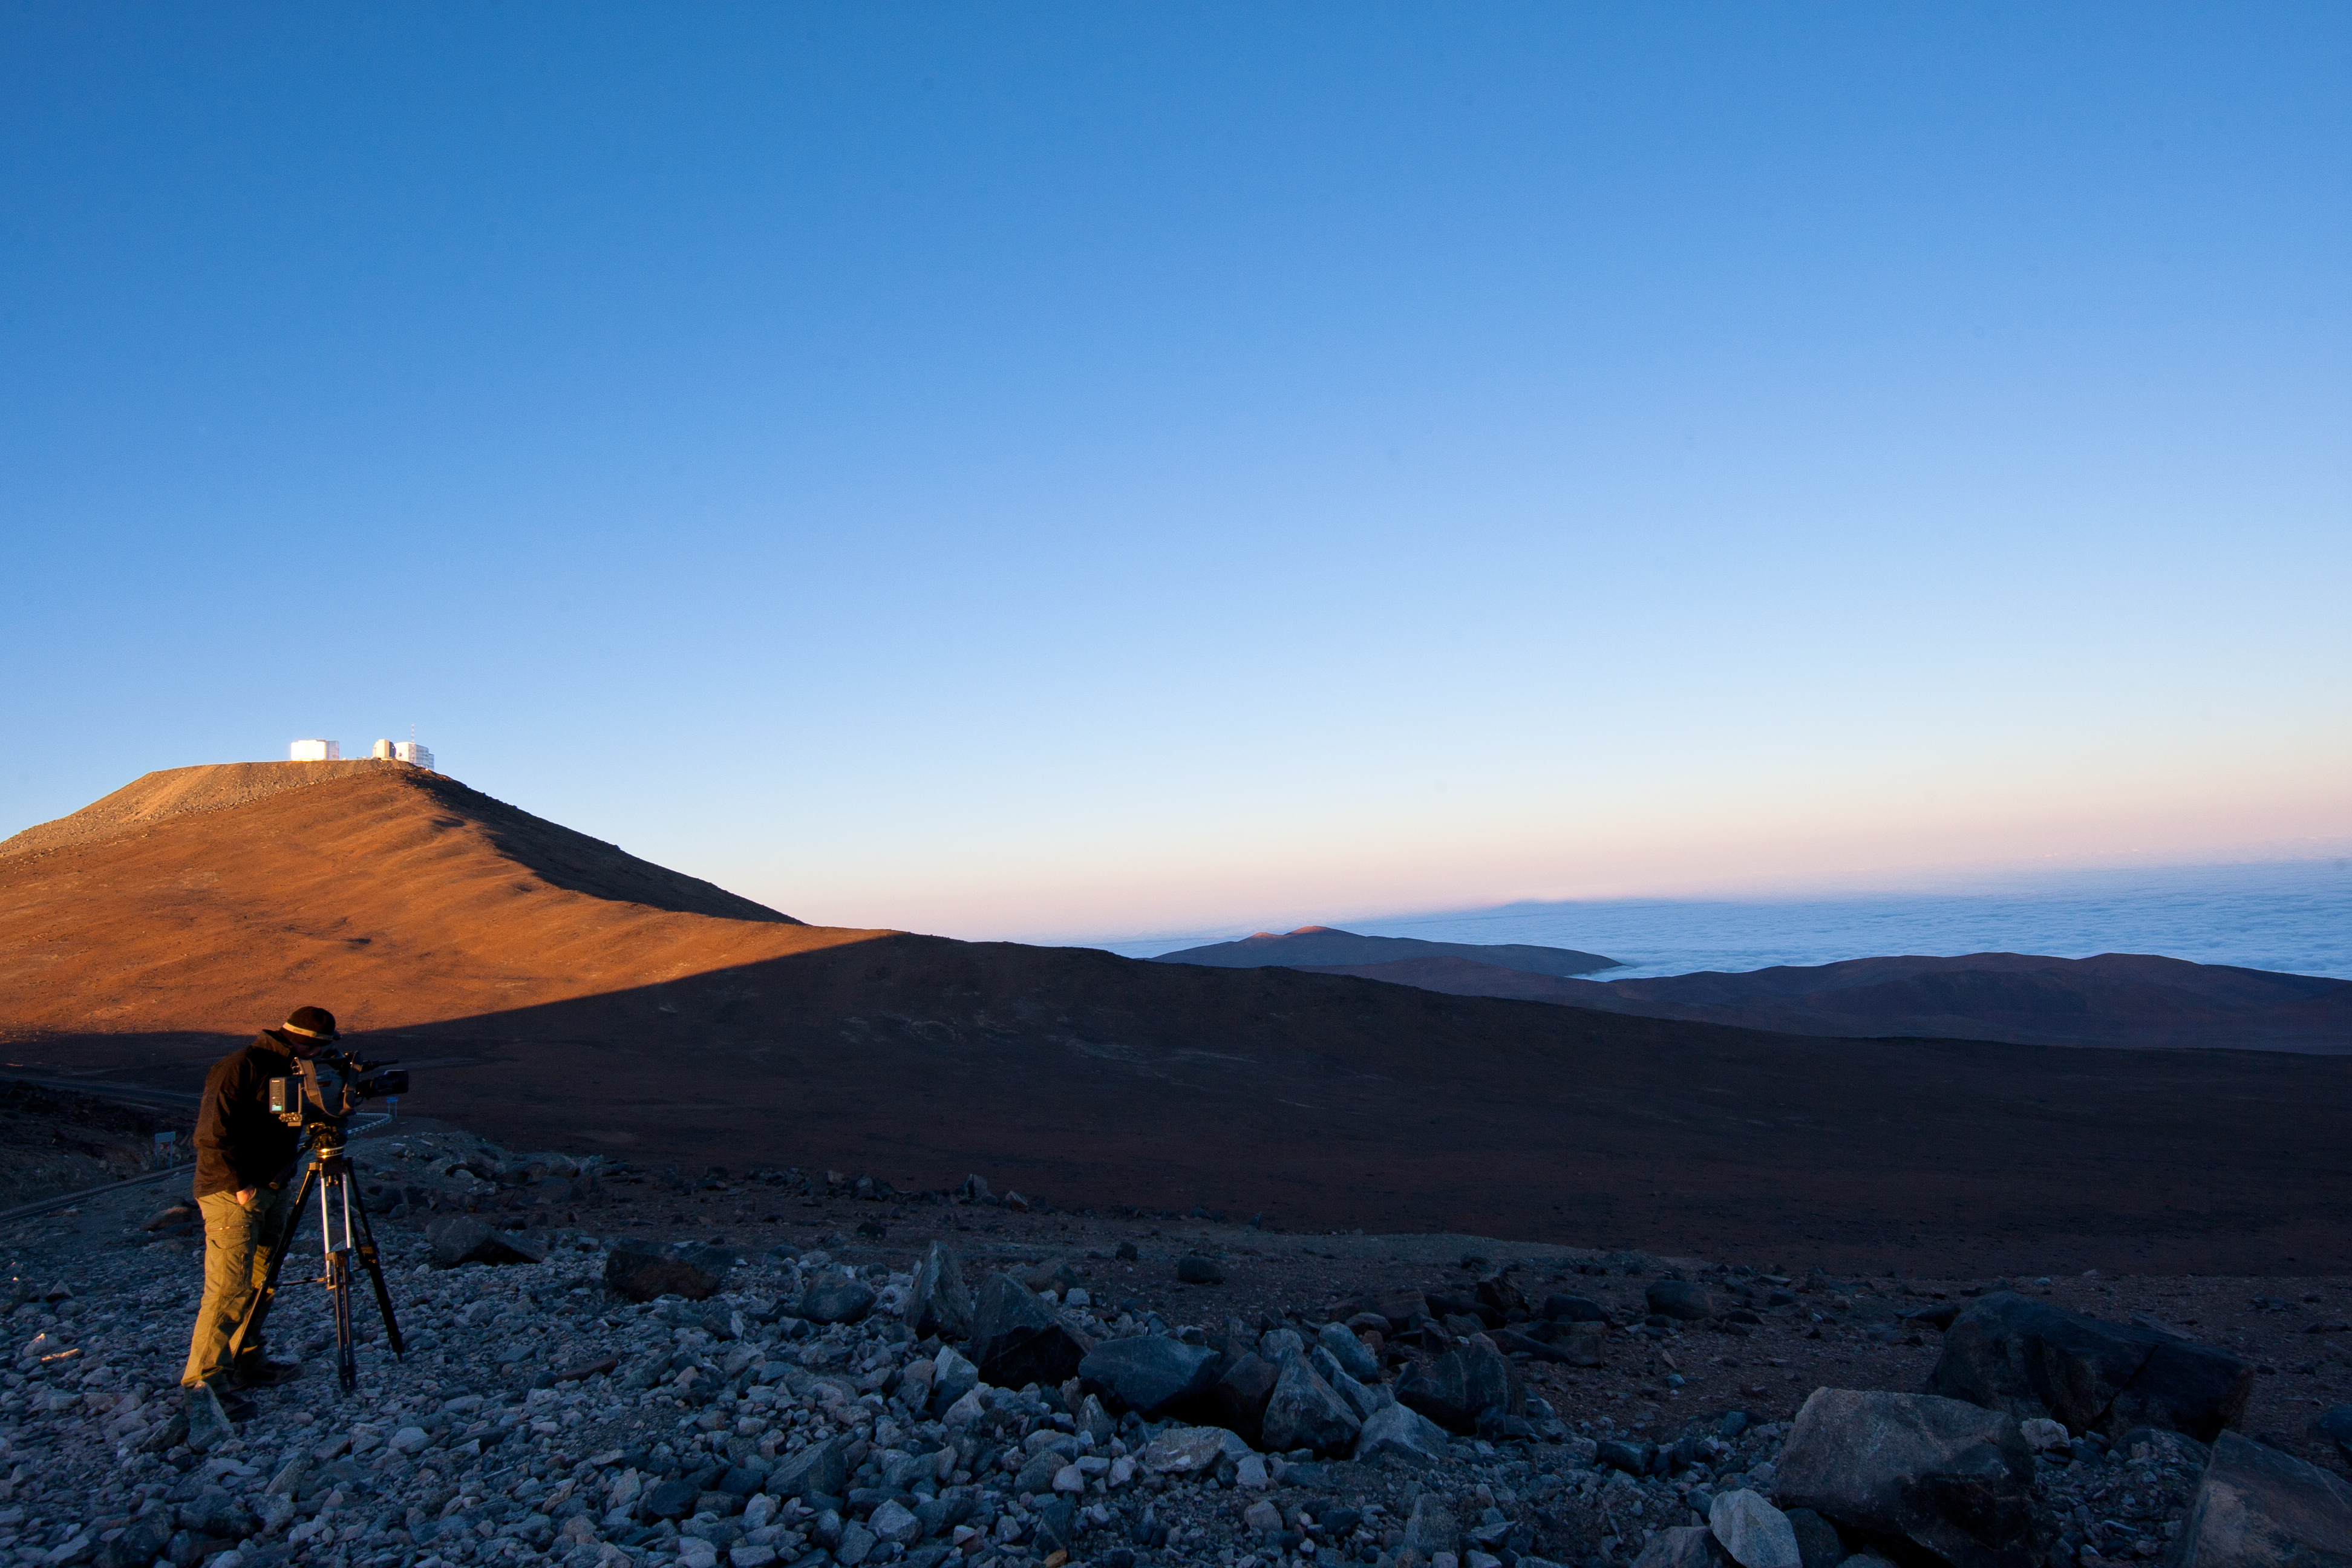

Shooting the Very Large Telescope

Distant view of Cerro Paranal, where the Very Large Telescope has its home.

Credit: ESO